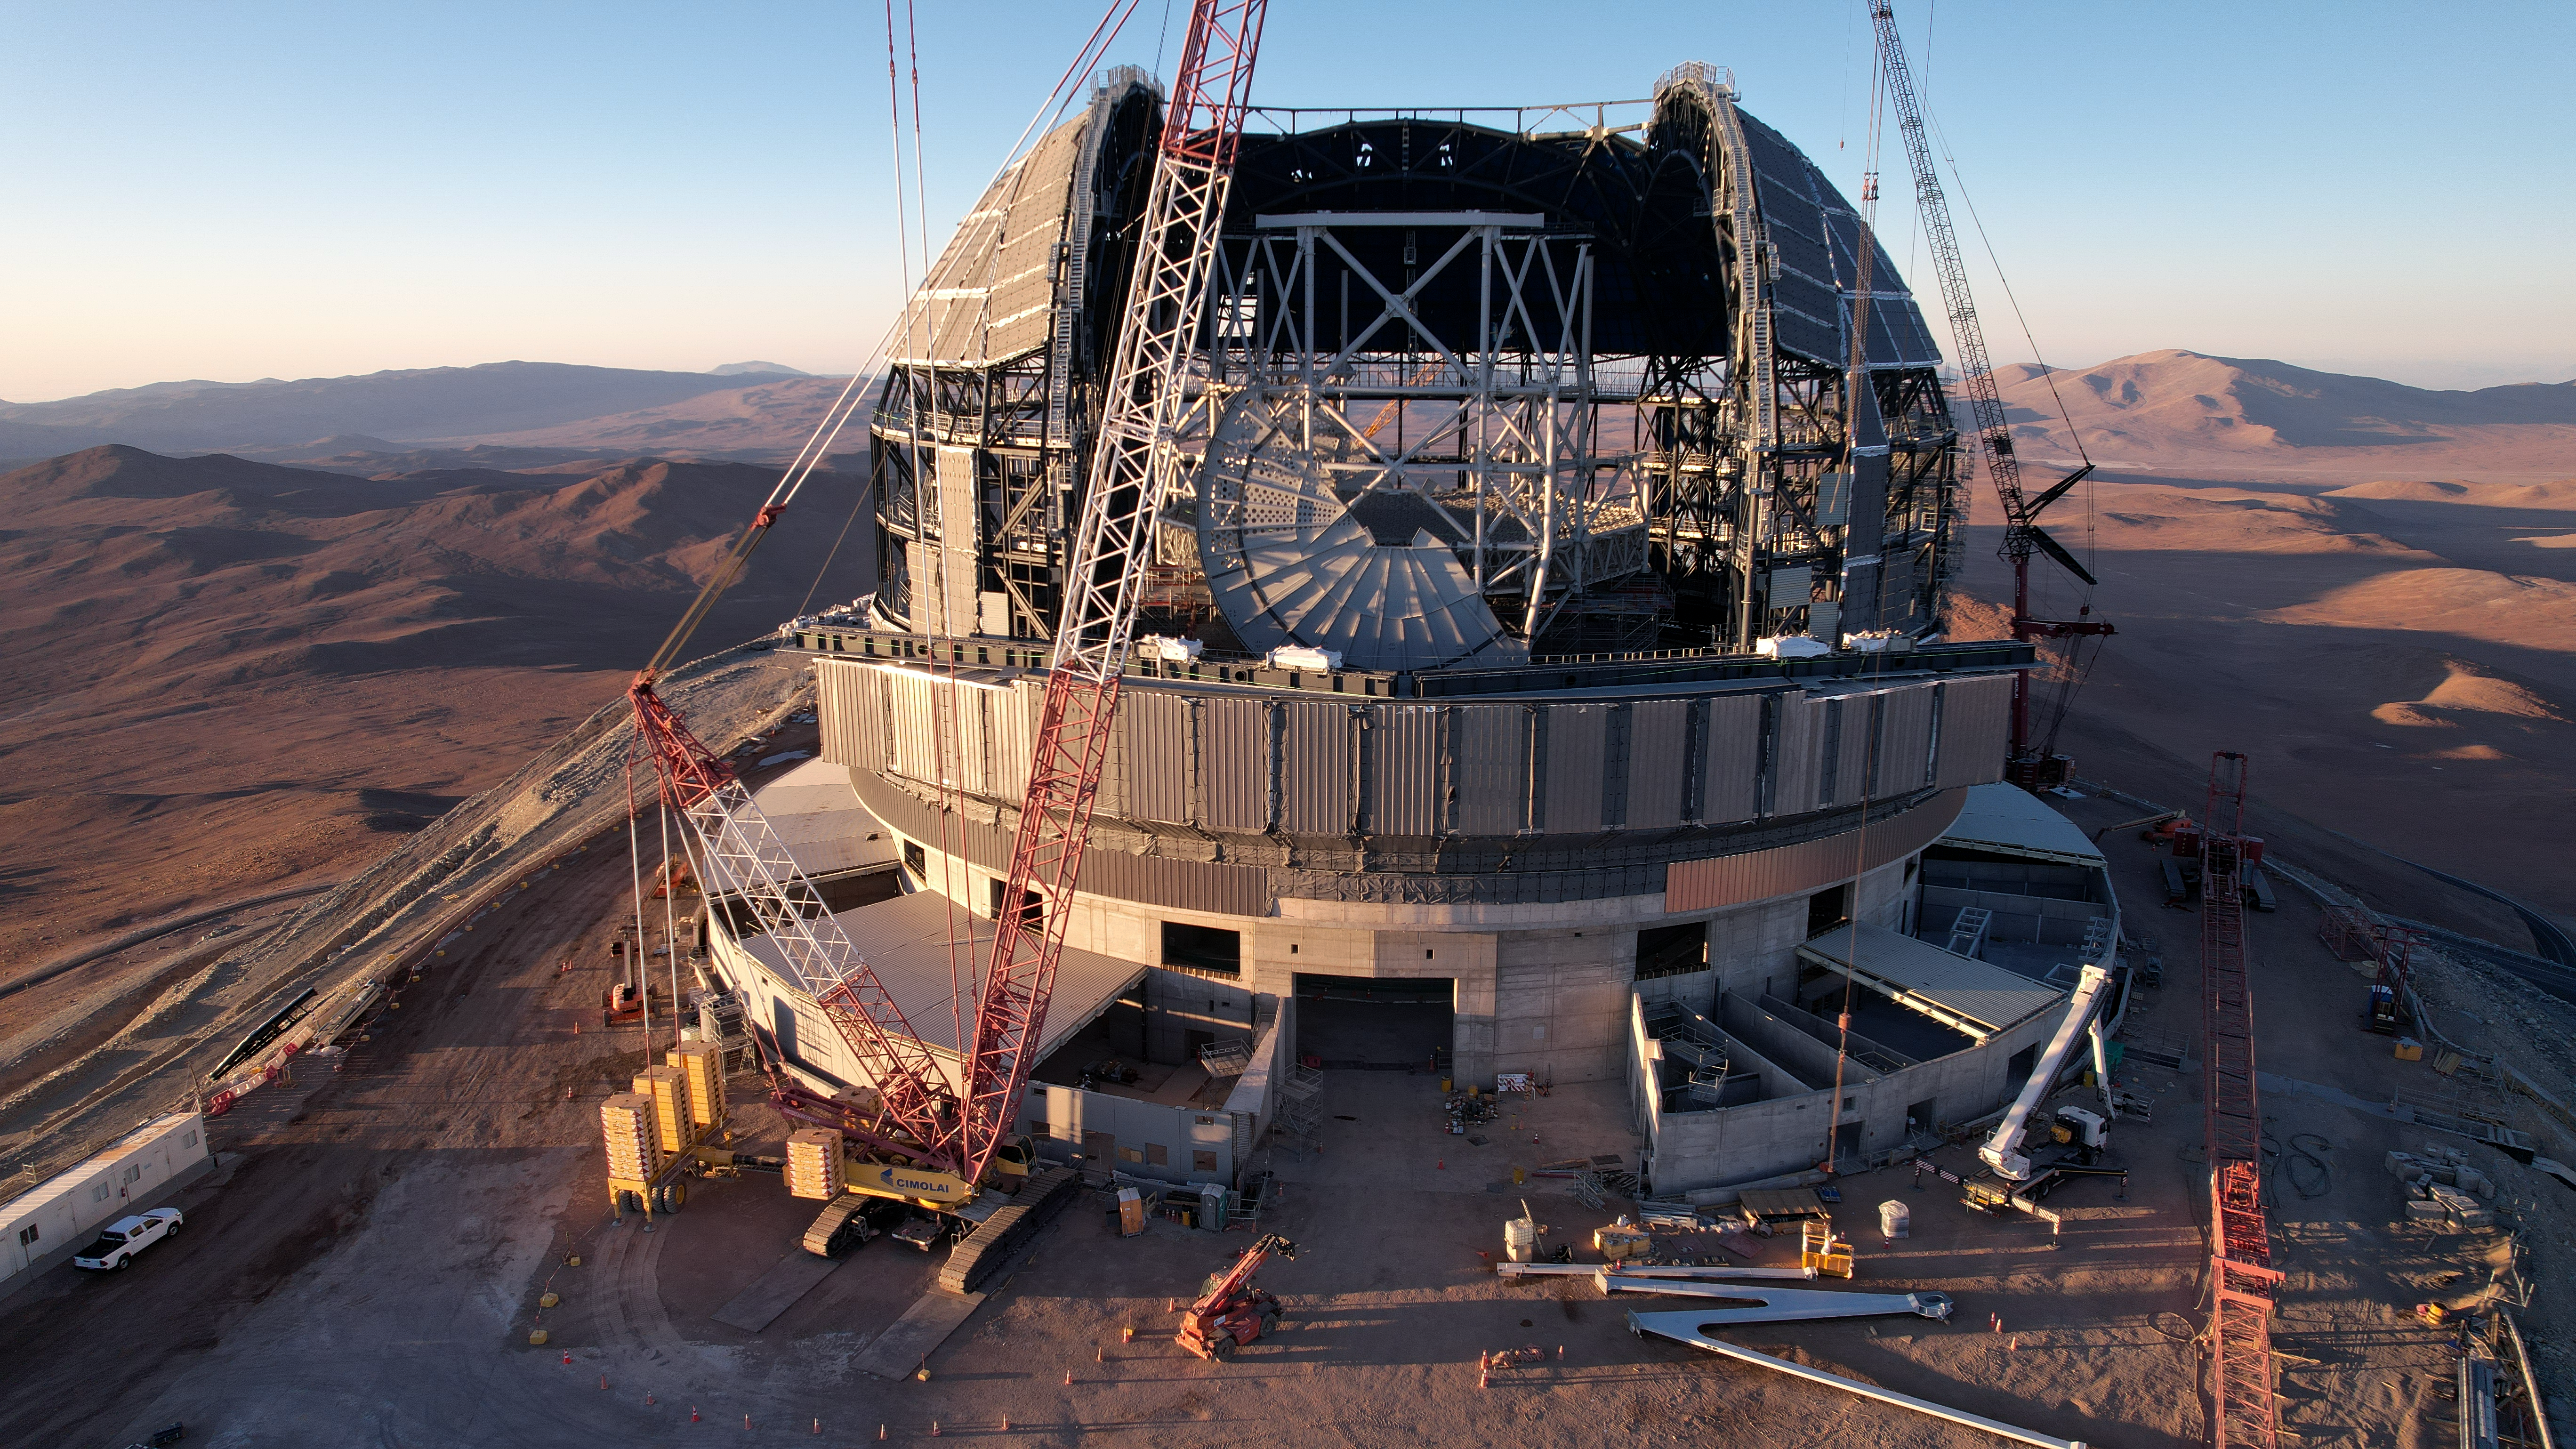

Looking into the dome of the ELT

Everything is big in this drone picture taken at the construction site of ESO's Extremely Large Telescope's (ELT). The dome and the gigantic telescope structure inside dwarf everything around it. As work on the dome progresses, the telescope structure is taking shape as well; it will eventually hold five mirrors, including the enormous 39-metre primary mirror. This large structure has to be lightweight, because it has to be able to move, but at the same time it must be sturdy enough to hold the mirrors precisely in place to guarantee high-quality images.

Credit: ESO/G. Vecchia